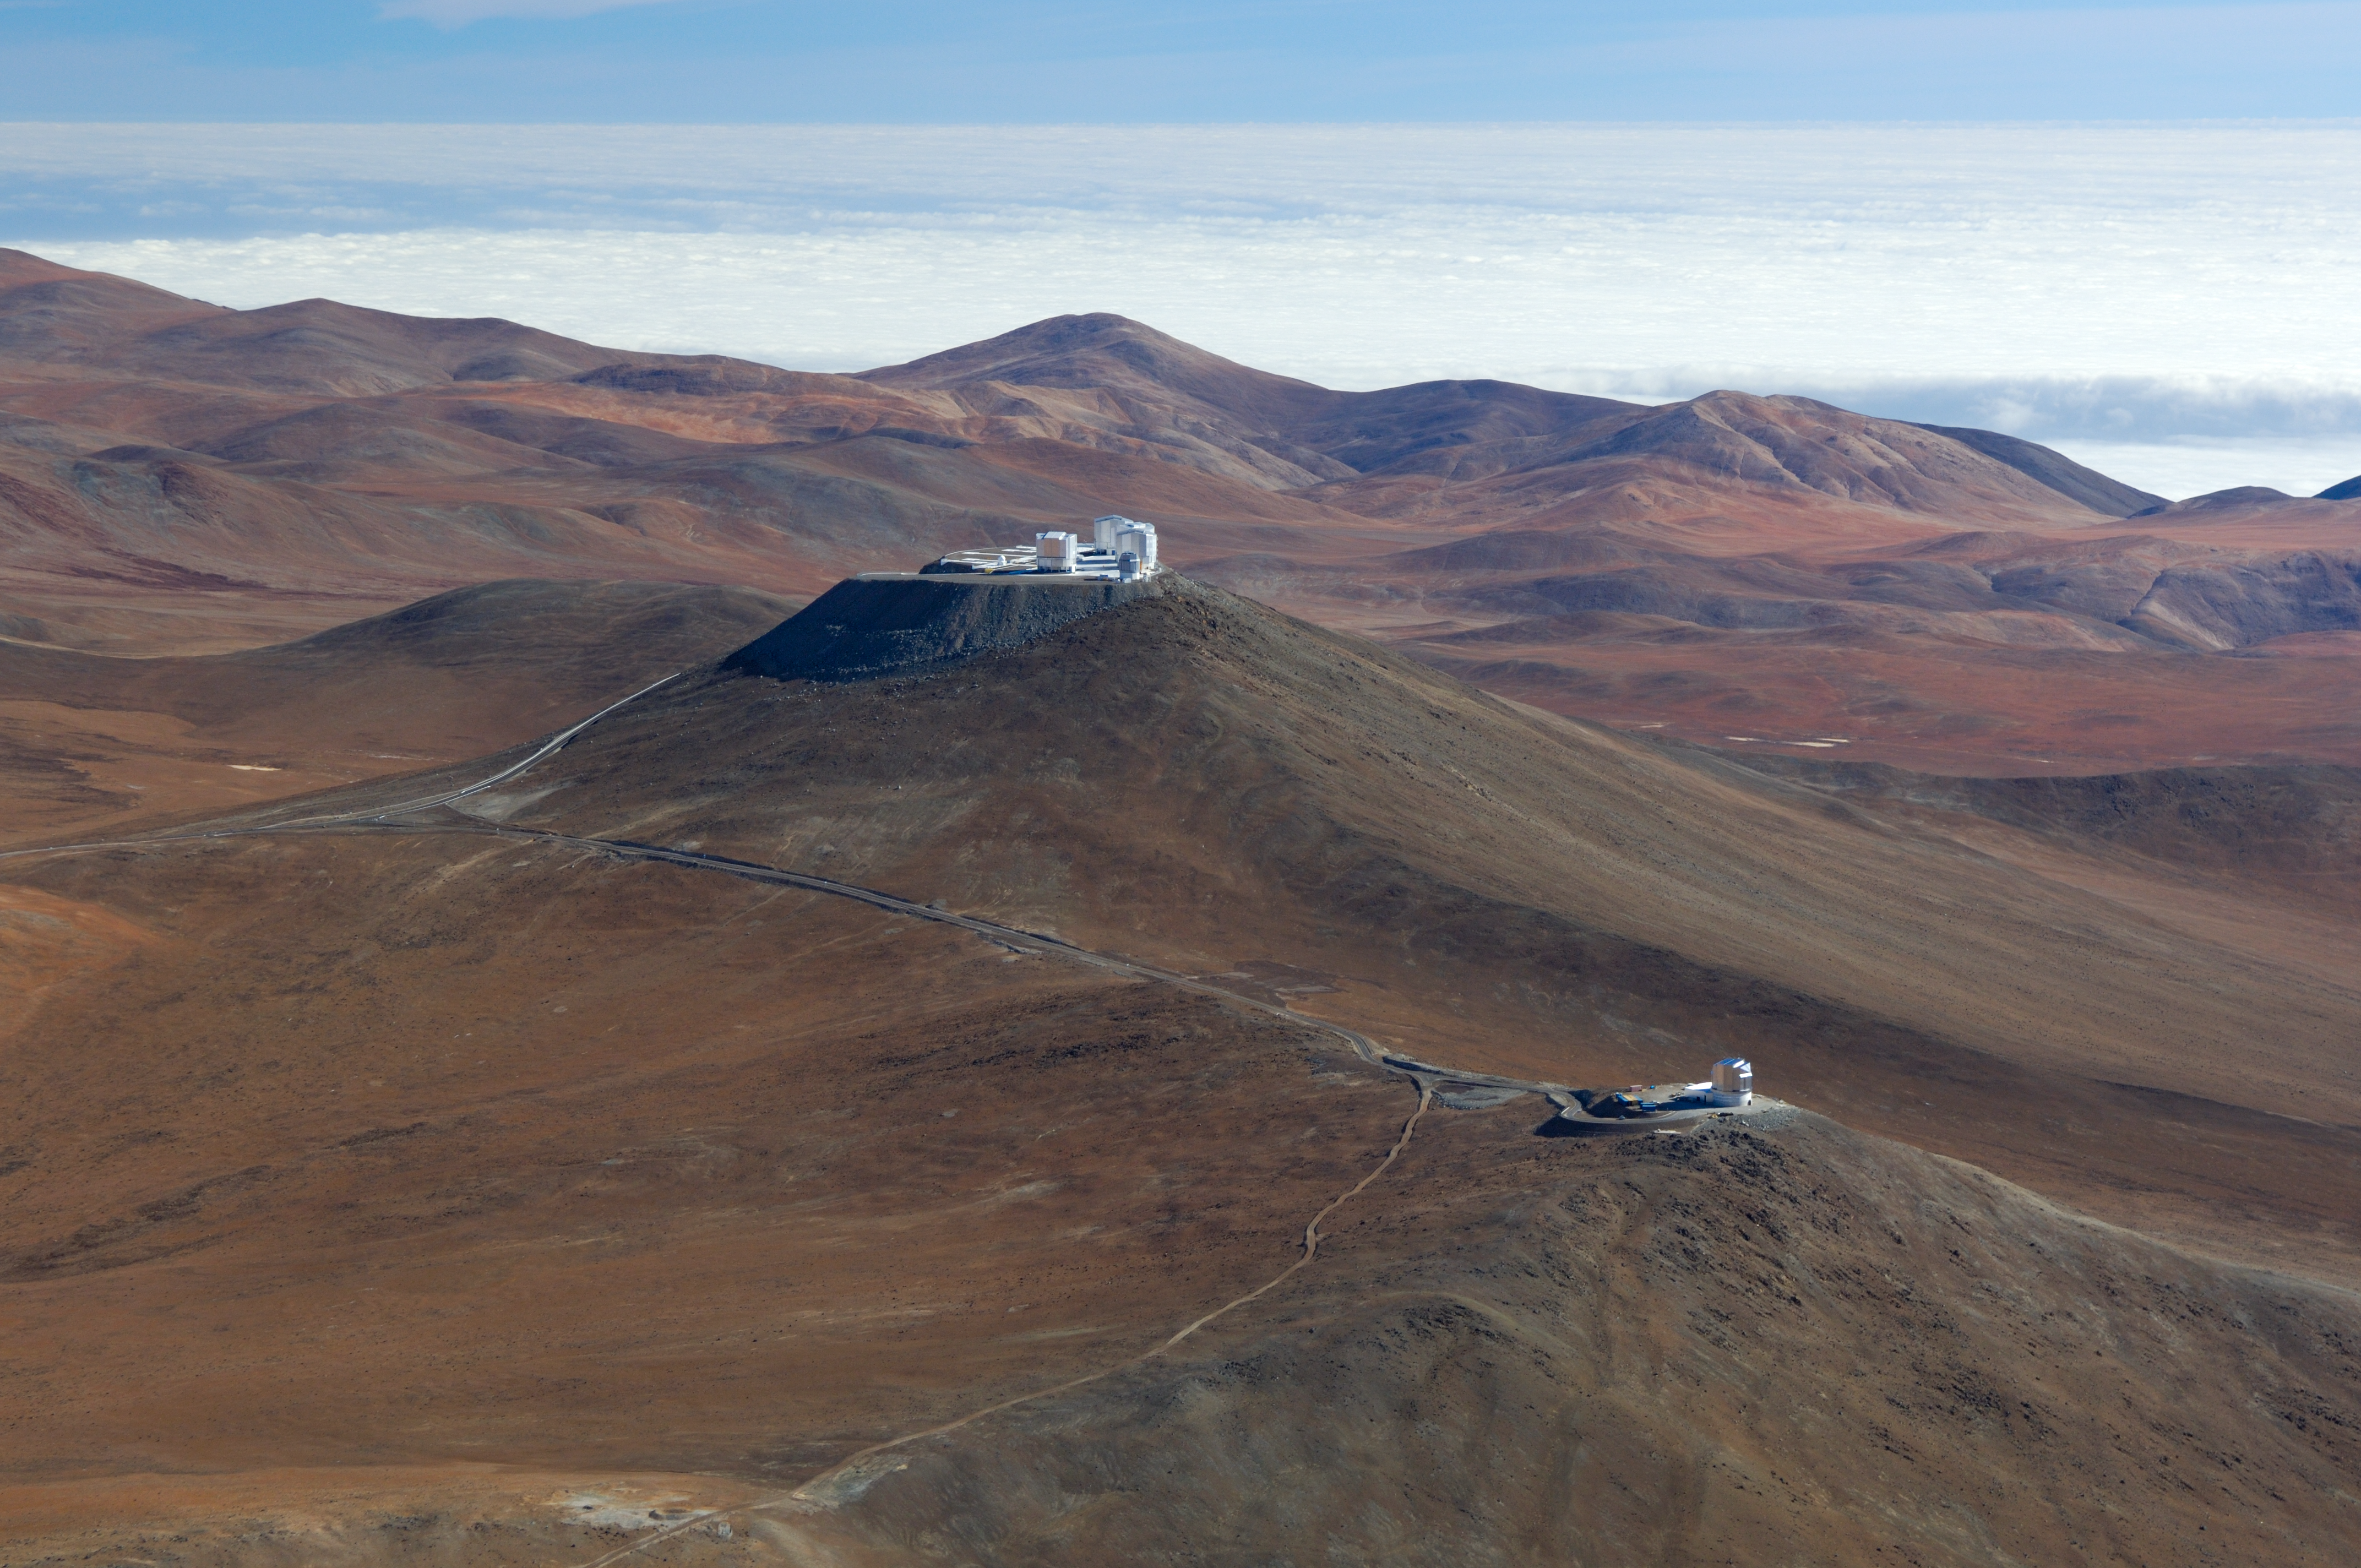

The VLT and VISTA *

Aerial view of Paranal with VISTA in the foreground and the Very Large Telescope in the background.

Credit: ESO/G.Hüdepohl (atacamaphoto.com)